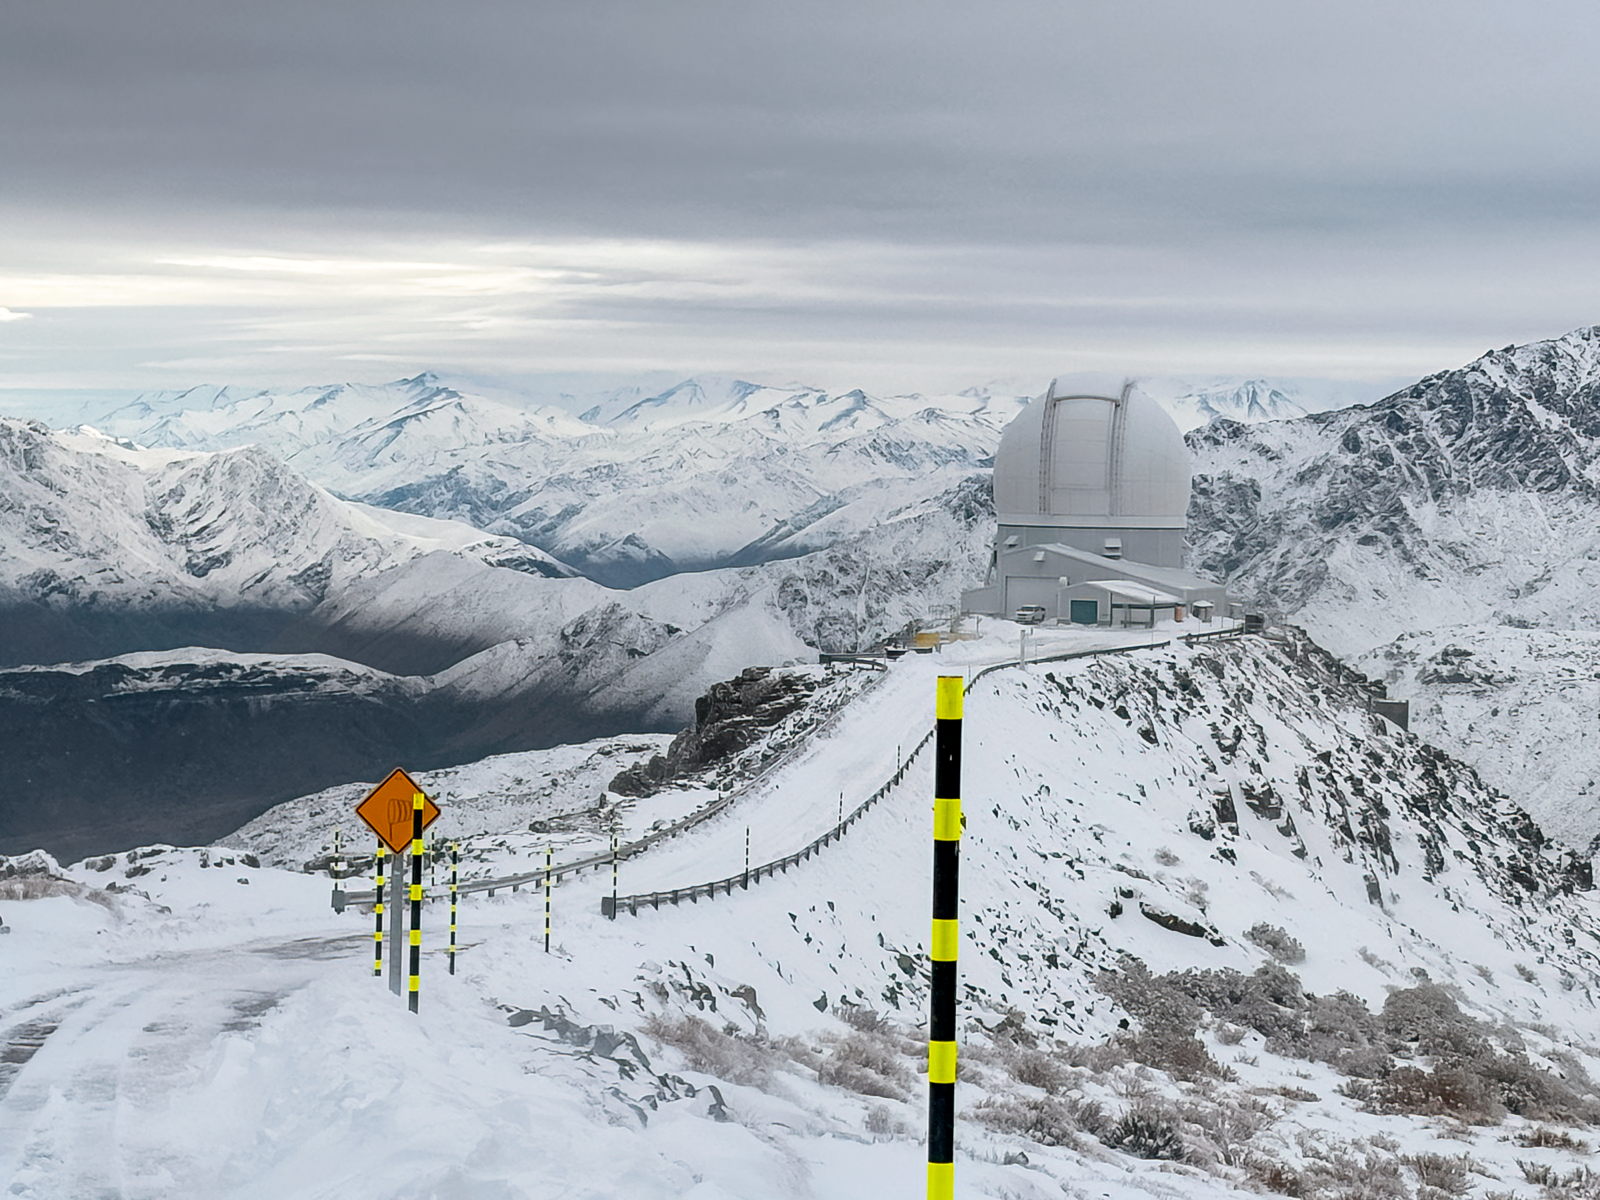

SOAR in Snow

SOAR Telescope following an early August snowstorm in 2025.

Credit: NOIRLab/NSF/AURA